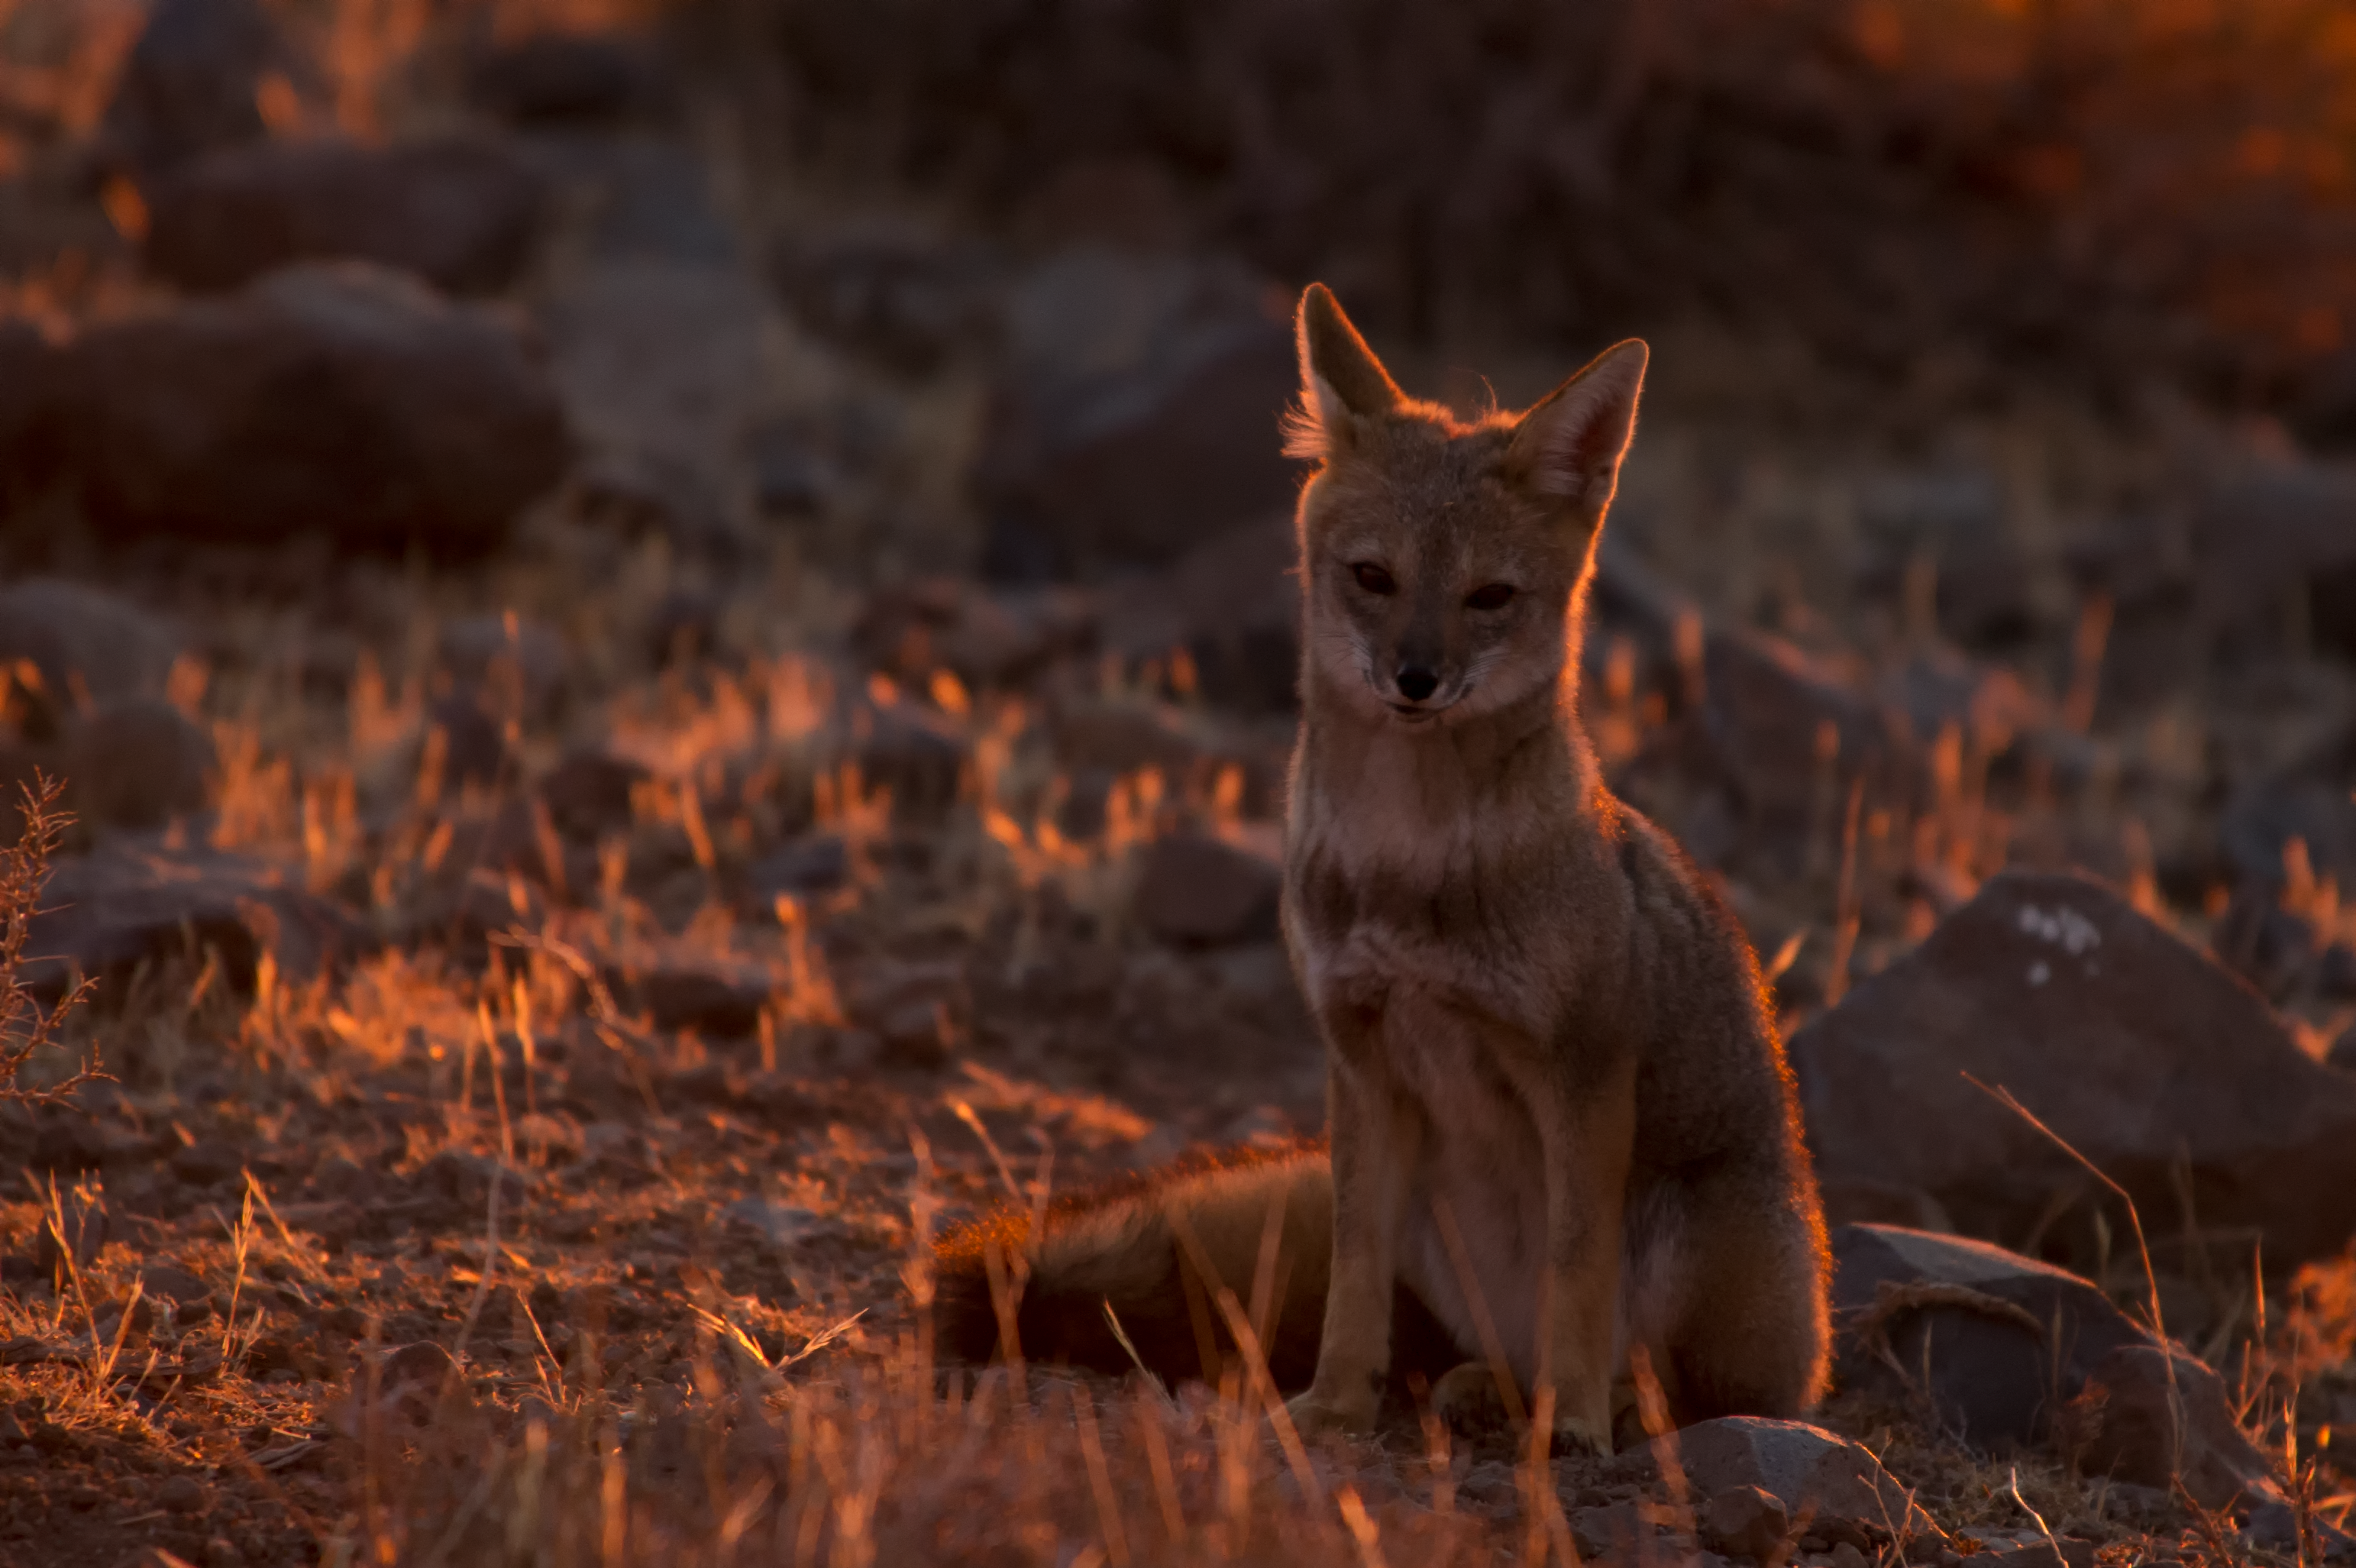

Summit Multimedia Visit 2017

In March 2017 a multimedia team visited Cerro Pachón to document LSST Facility construction. More details are at https://www.lsst.org/news/cerro-pach%C3%B3n-goes-hollywood.

Credit: M. Park/Inigo Films/Rubin Observatory/ NSF/ AURA